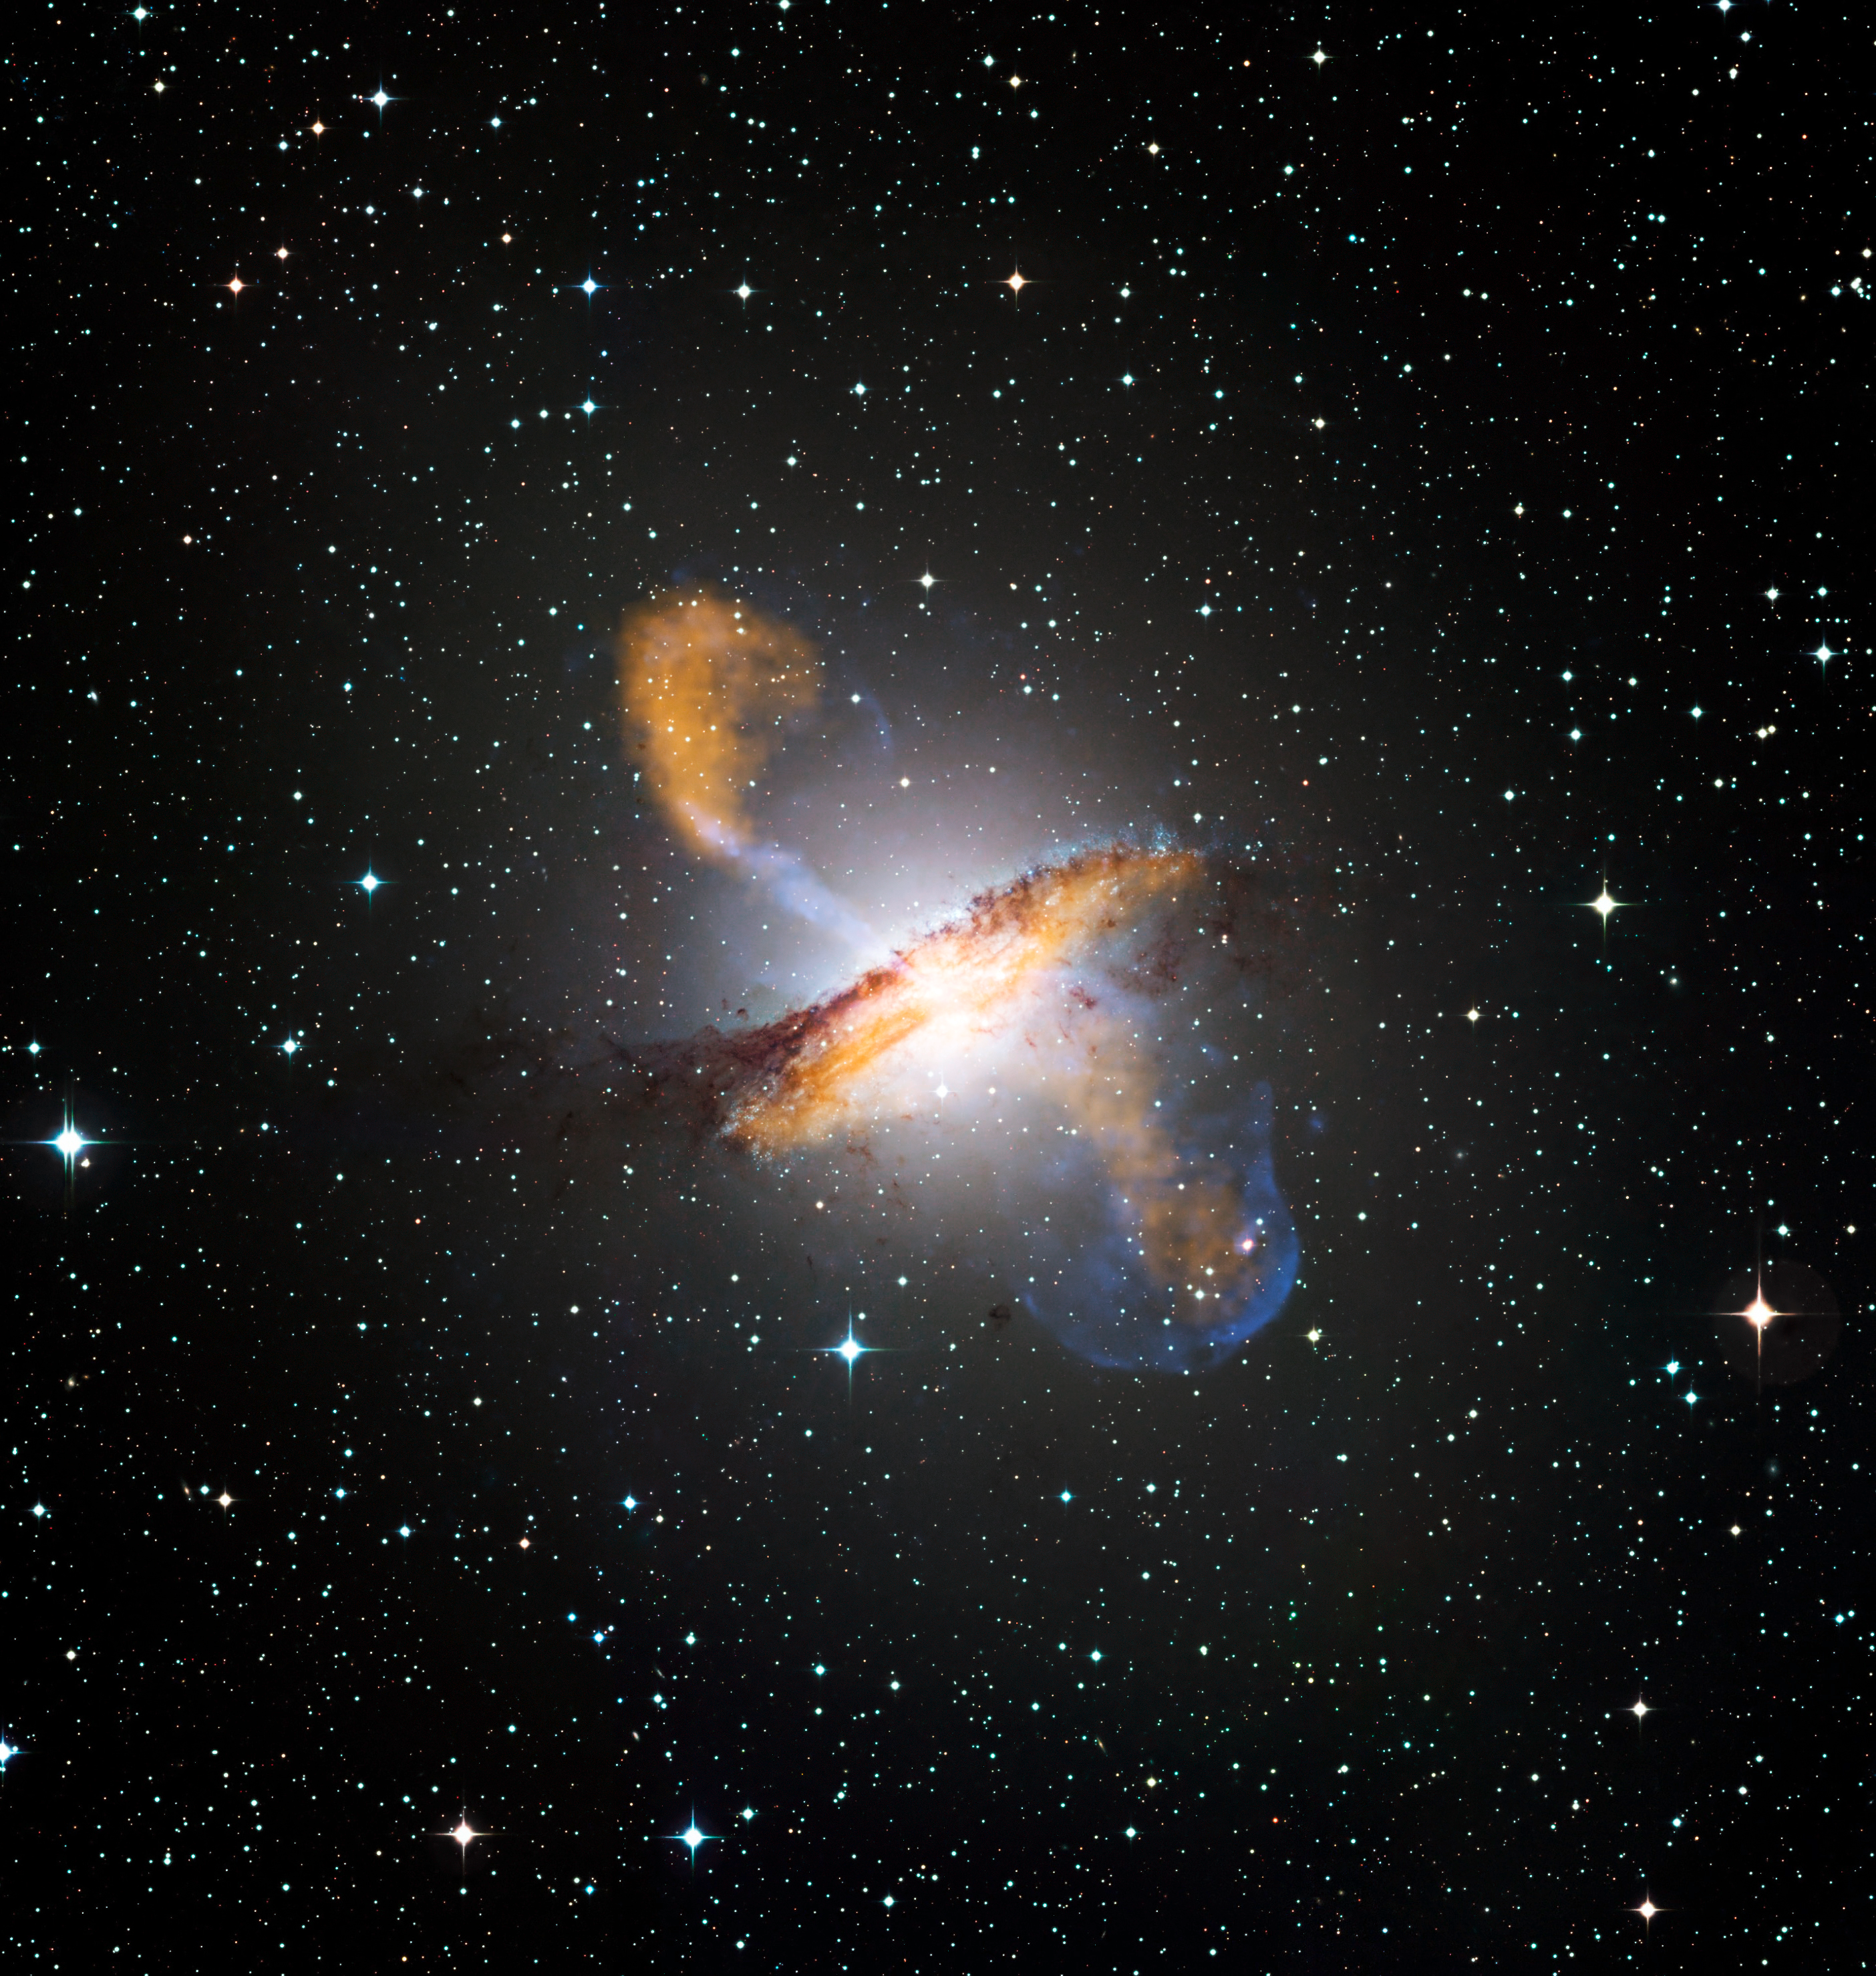

Composite of Centaurus A revealing lobes and jets from galaxy's black hole

This color composite of Centaurus A, an elliptical galaxy located about 13 million light-years from Earth, reveals the lobes and jets emanating from the active galaxy’s central black hole.

Credit: ESO/WFI (Optical); MPIfR/ESO/APEX/A.Weiss et al. (Submillimetre); NASA/CXC/CfA/R.Kraft et al. (X-ray)